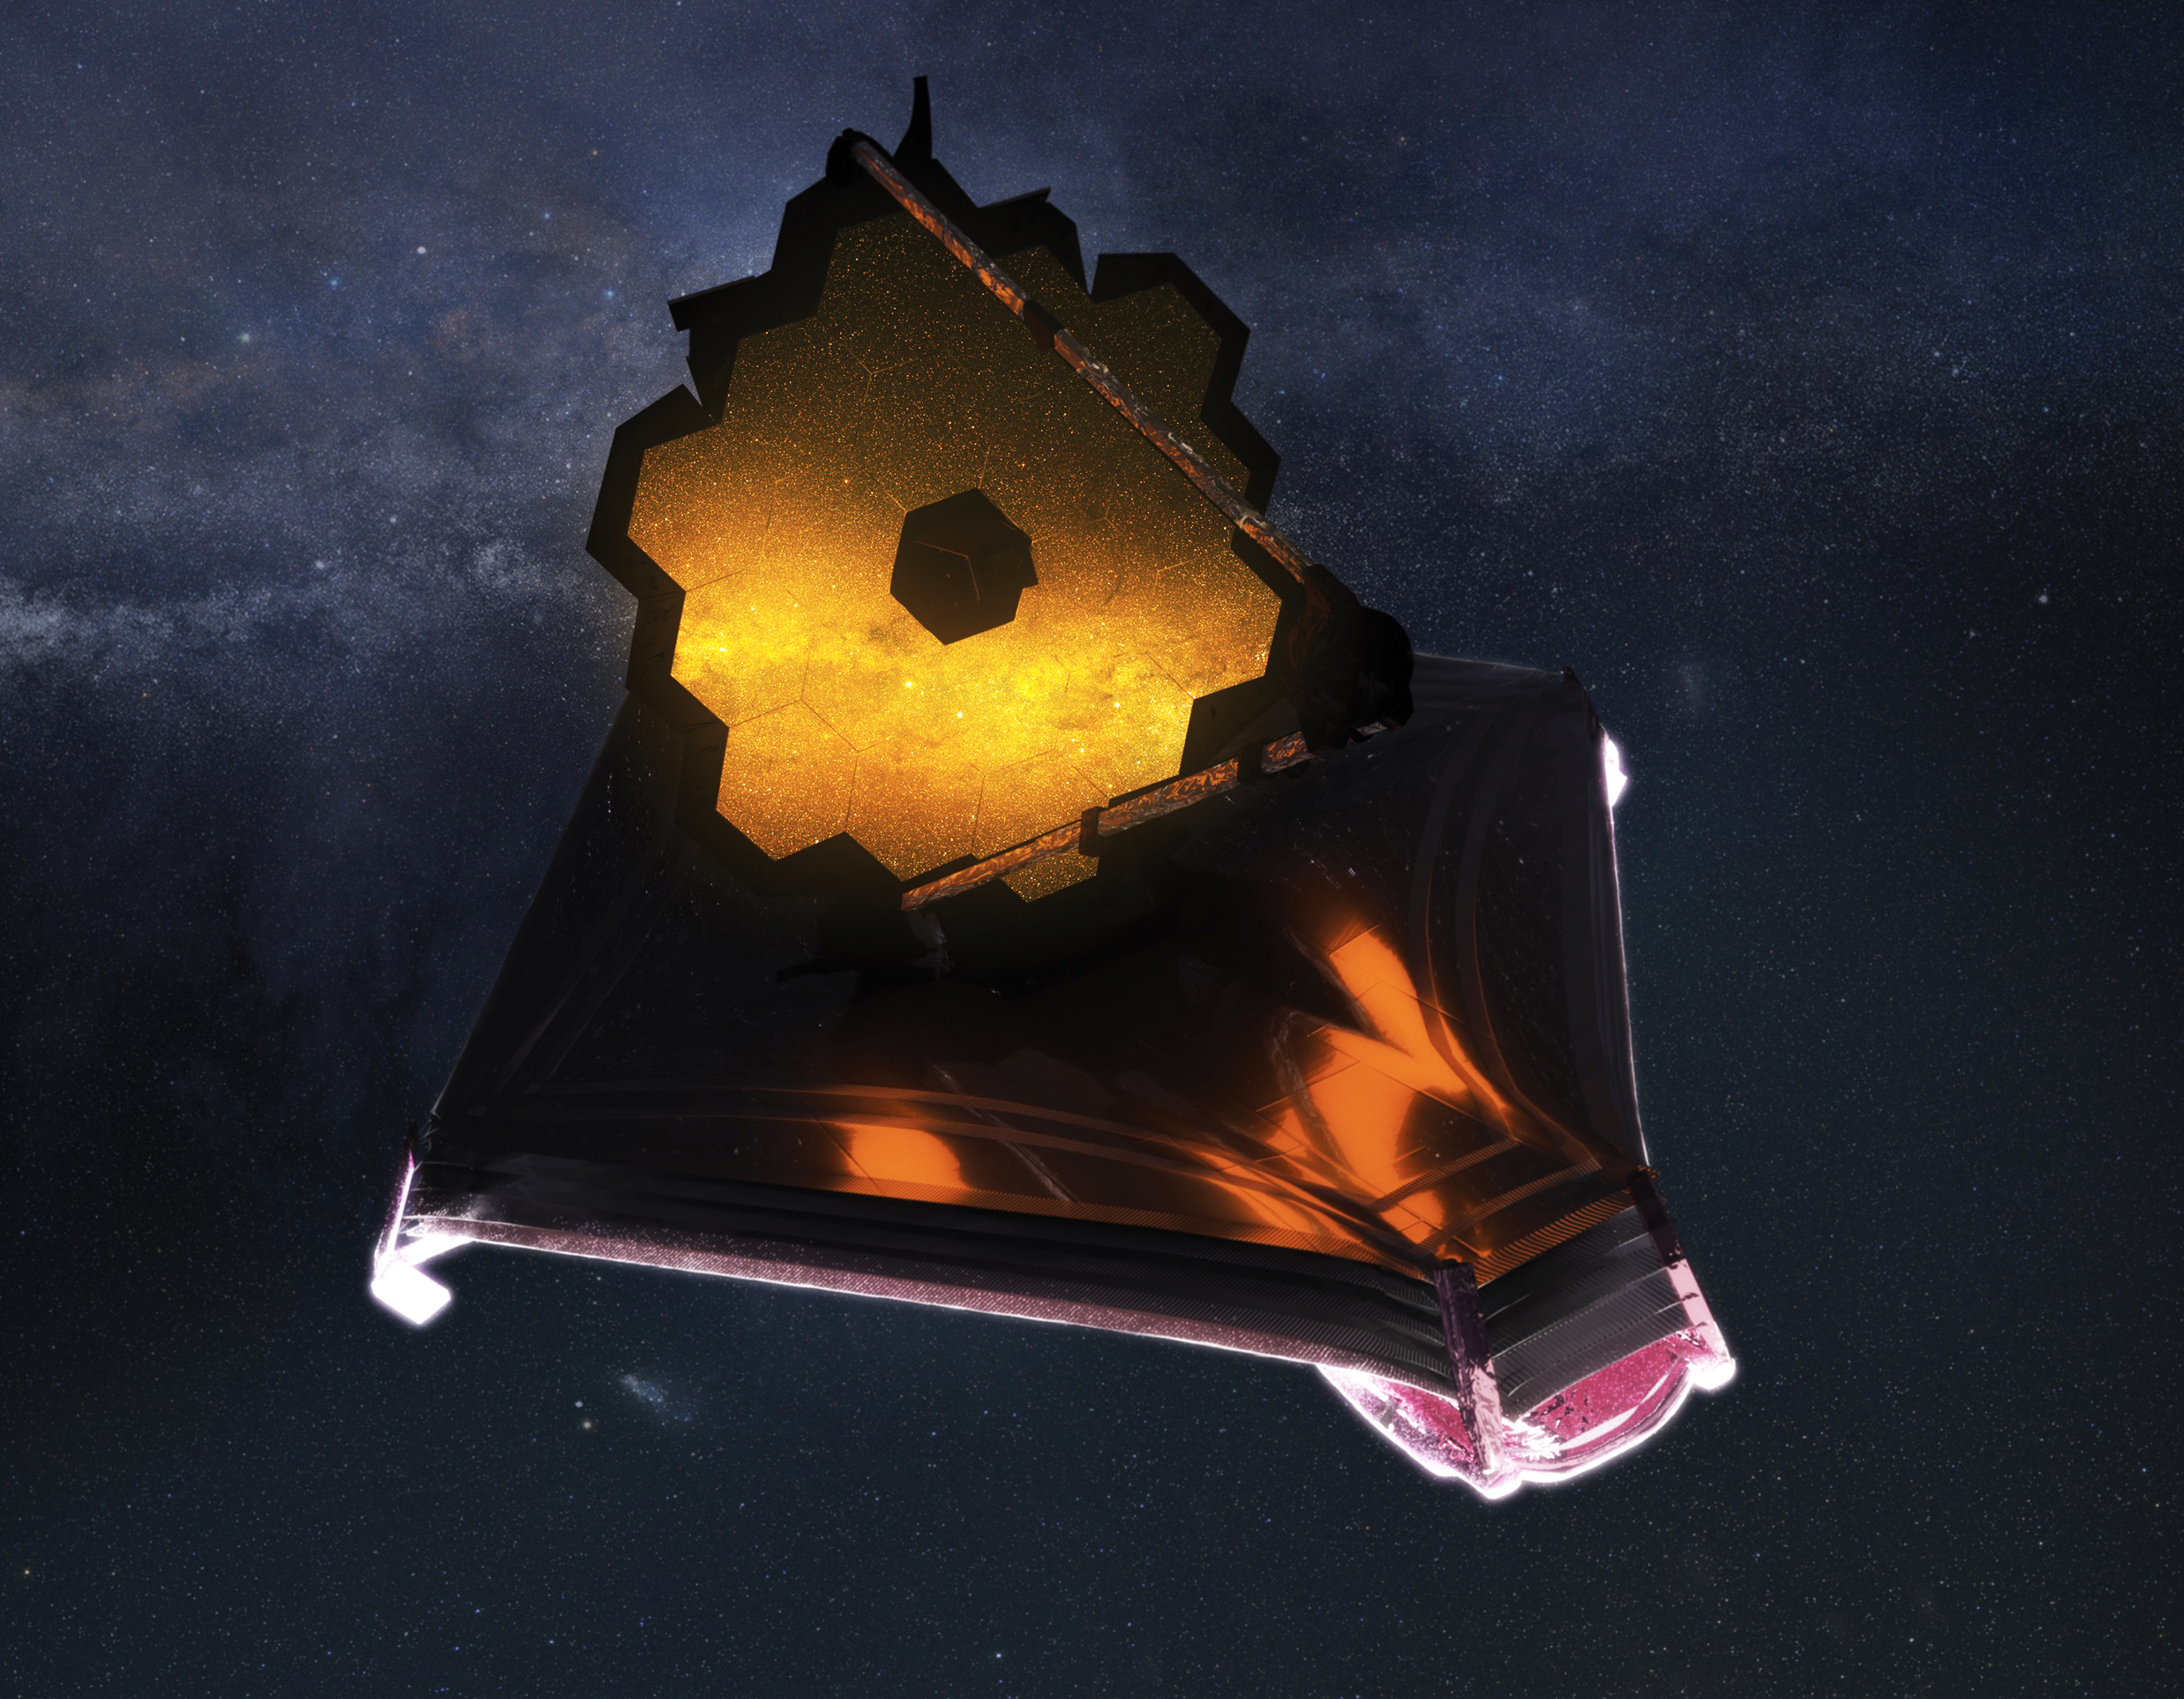

Artist concept of JWST

An illustration of the James Webb Space Telescope deployed in space. The telescope has a large mirror made of hexagons that are being illuminated by the galaxy being observed. Otherwise the top side of the telescope is in the dark. The underside is being lit by the sun. The telescope is set against a starry background.

Credit: Adriana Manrique Gutierrez, NASA Animator